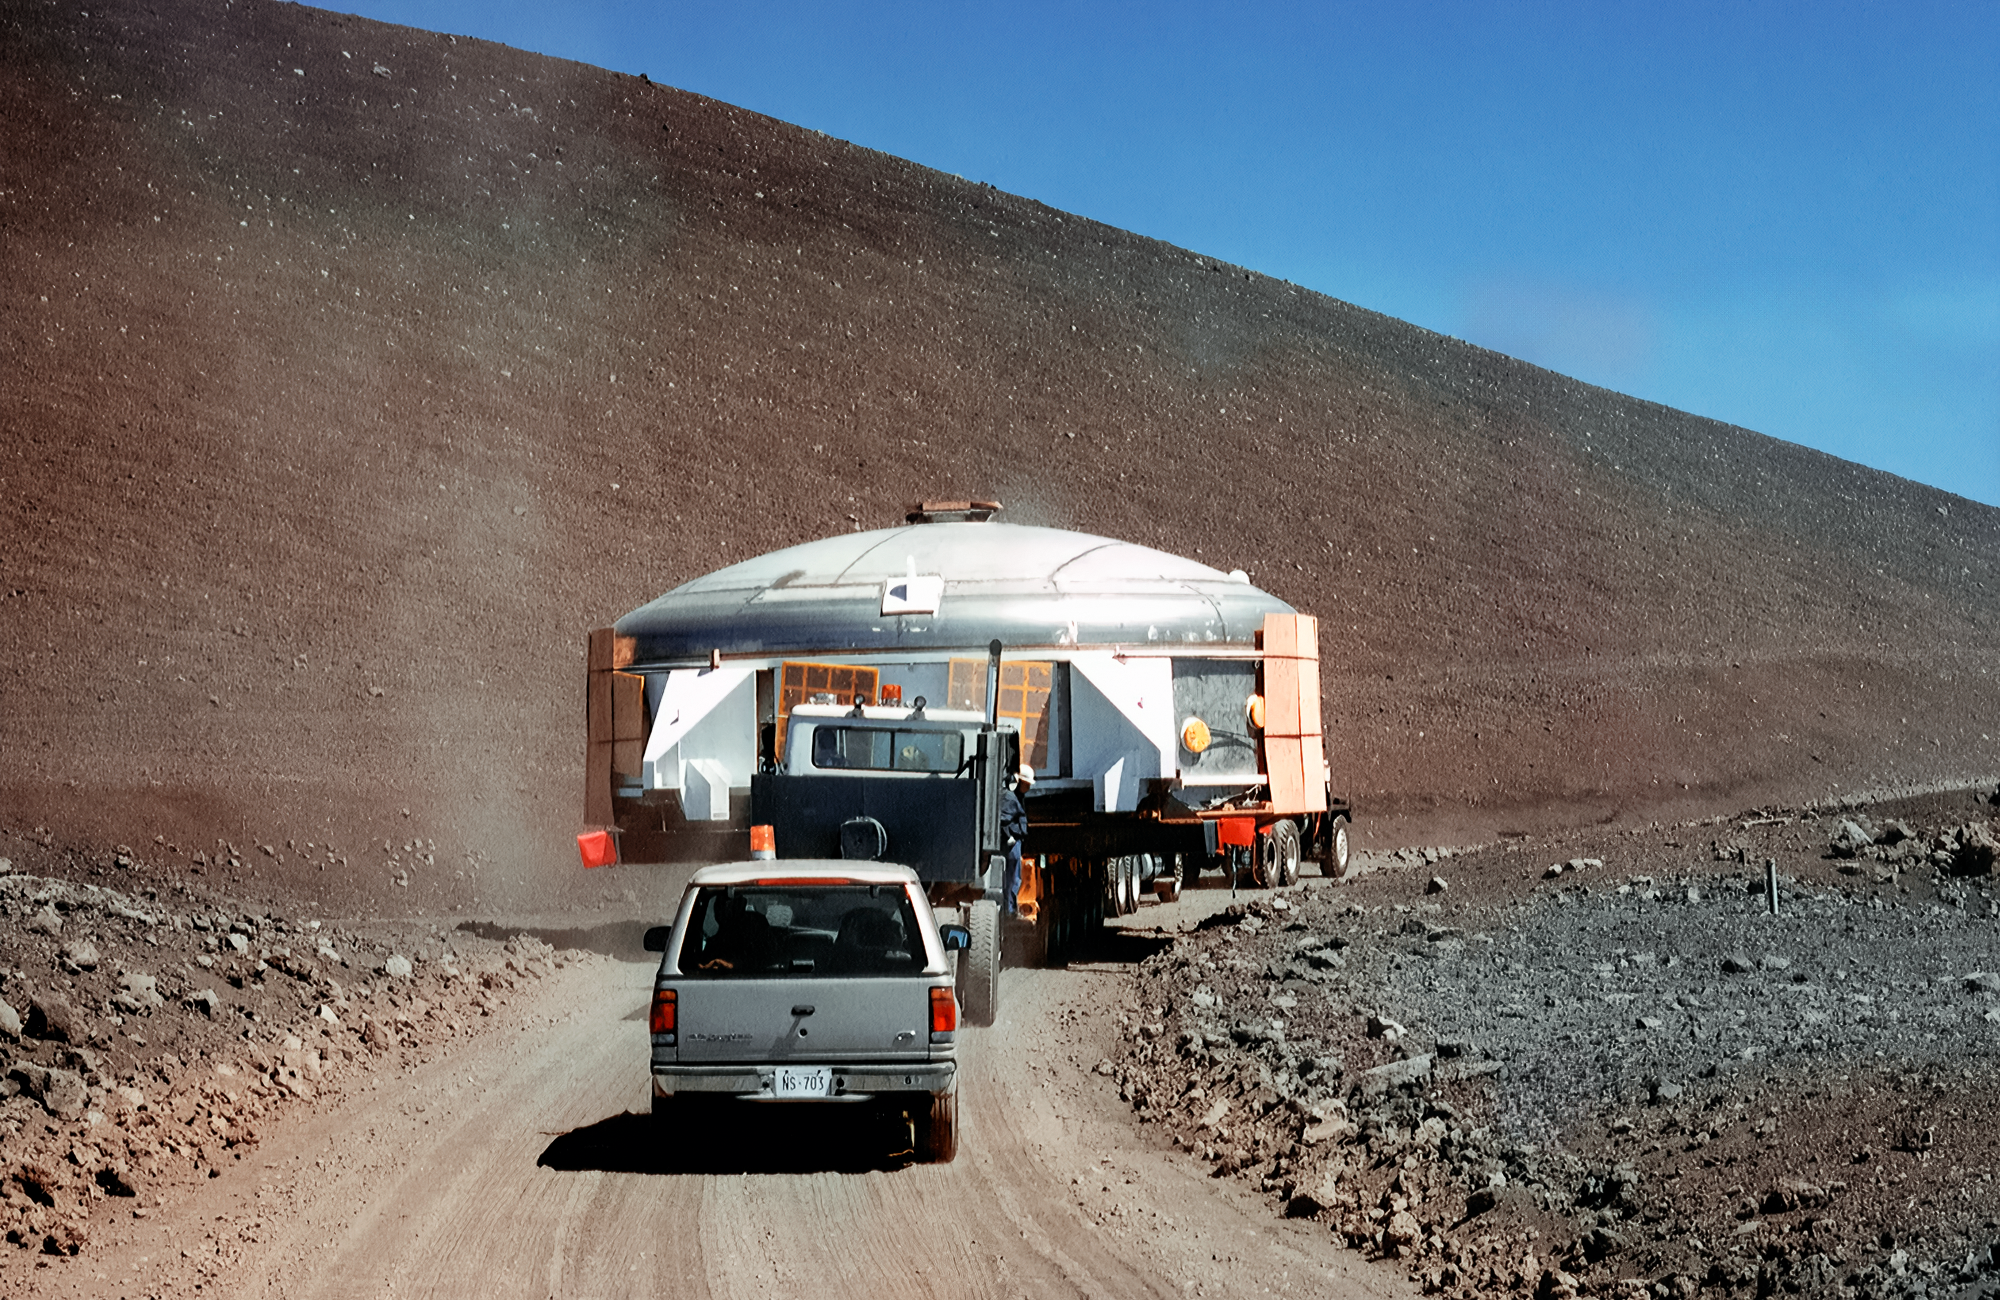

Gemini North's Coating Chamber

The upper half of Gemini North telescope's coating chamber is on a truck en route to the telescope's final site near the summit of Maunakea in Hawai‘i. This image was captured in the late 1990s.

Credit: NOIRLab/NSF/AURA